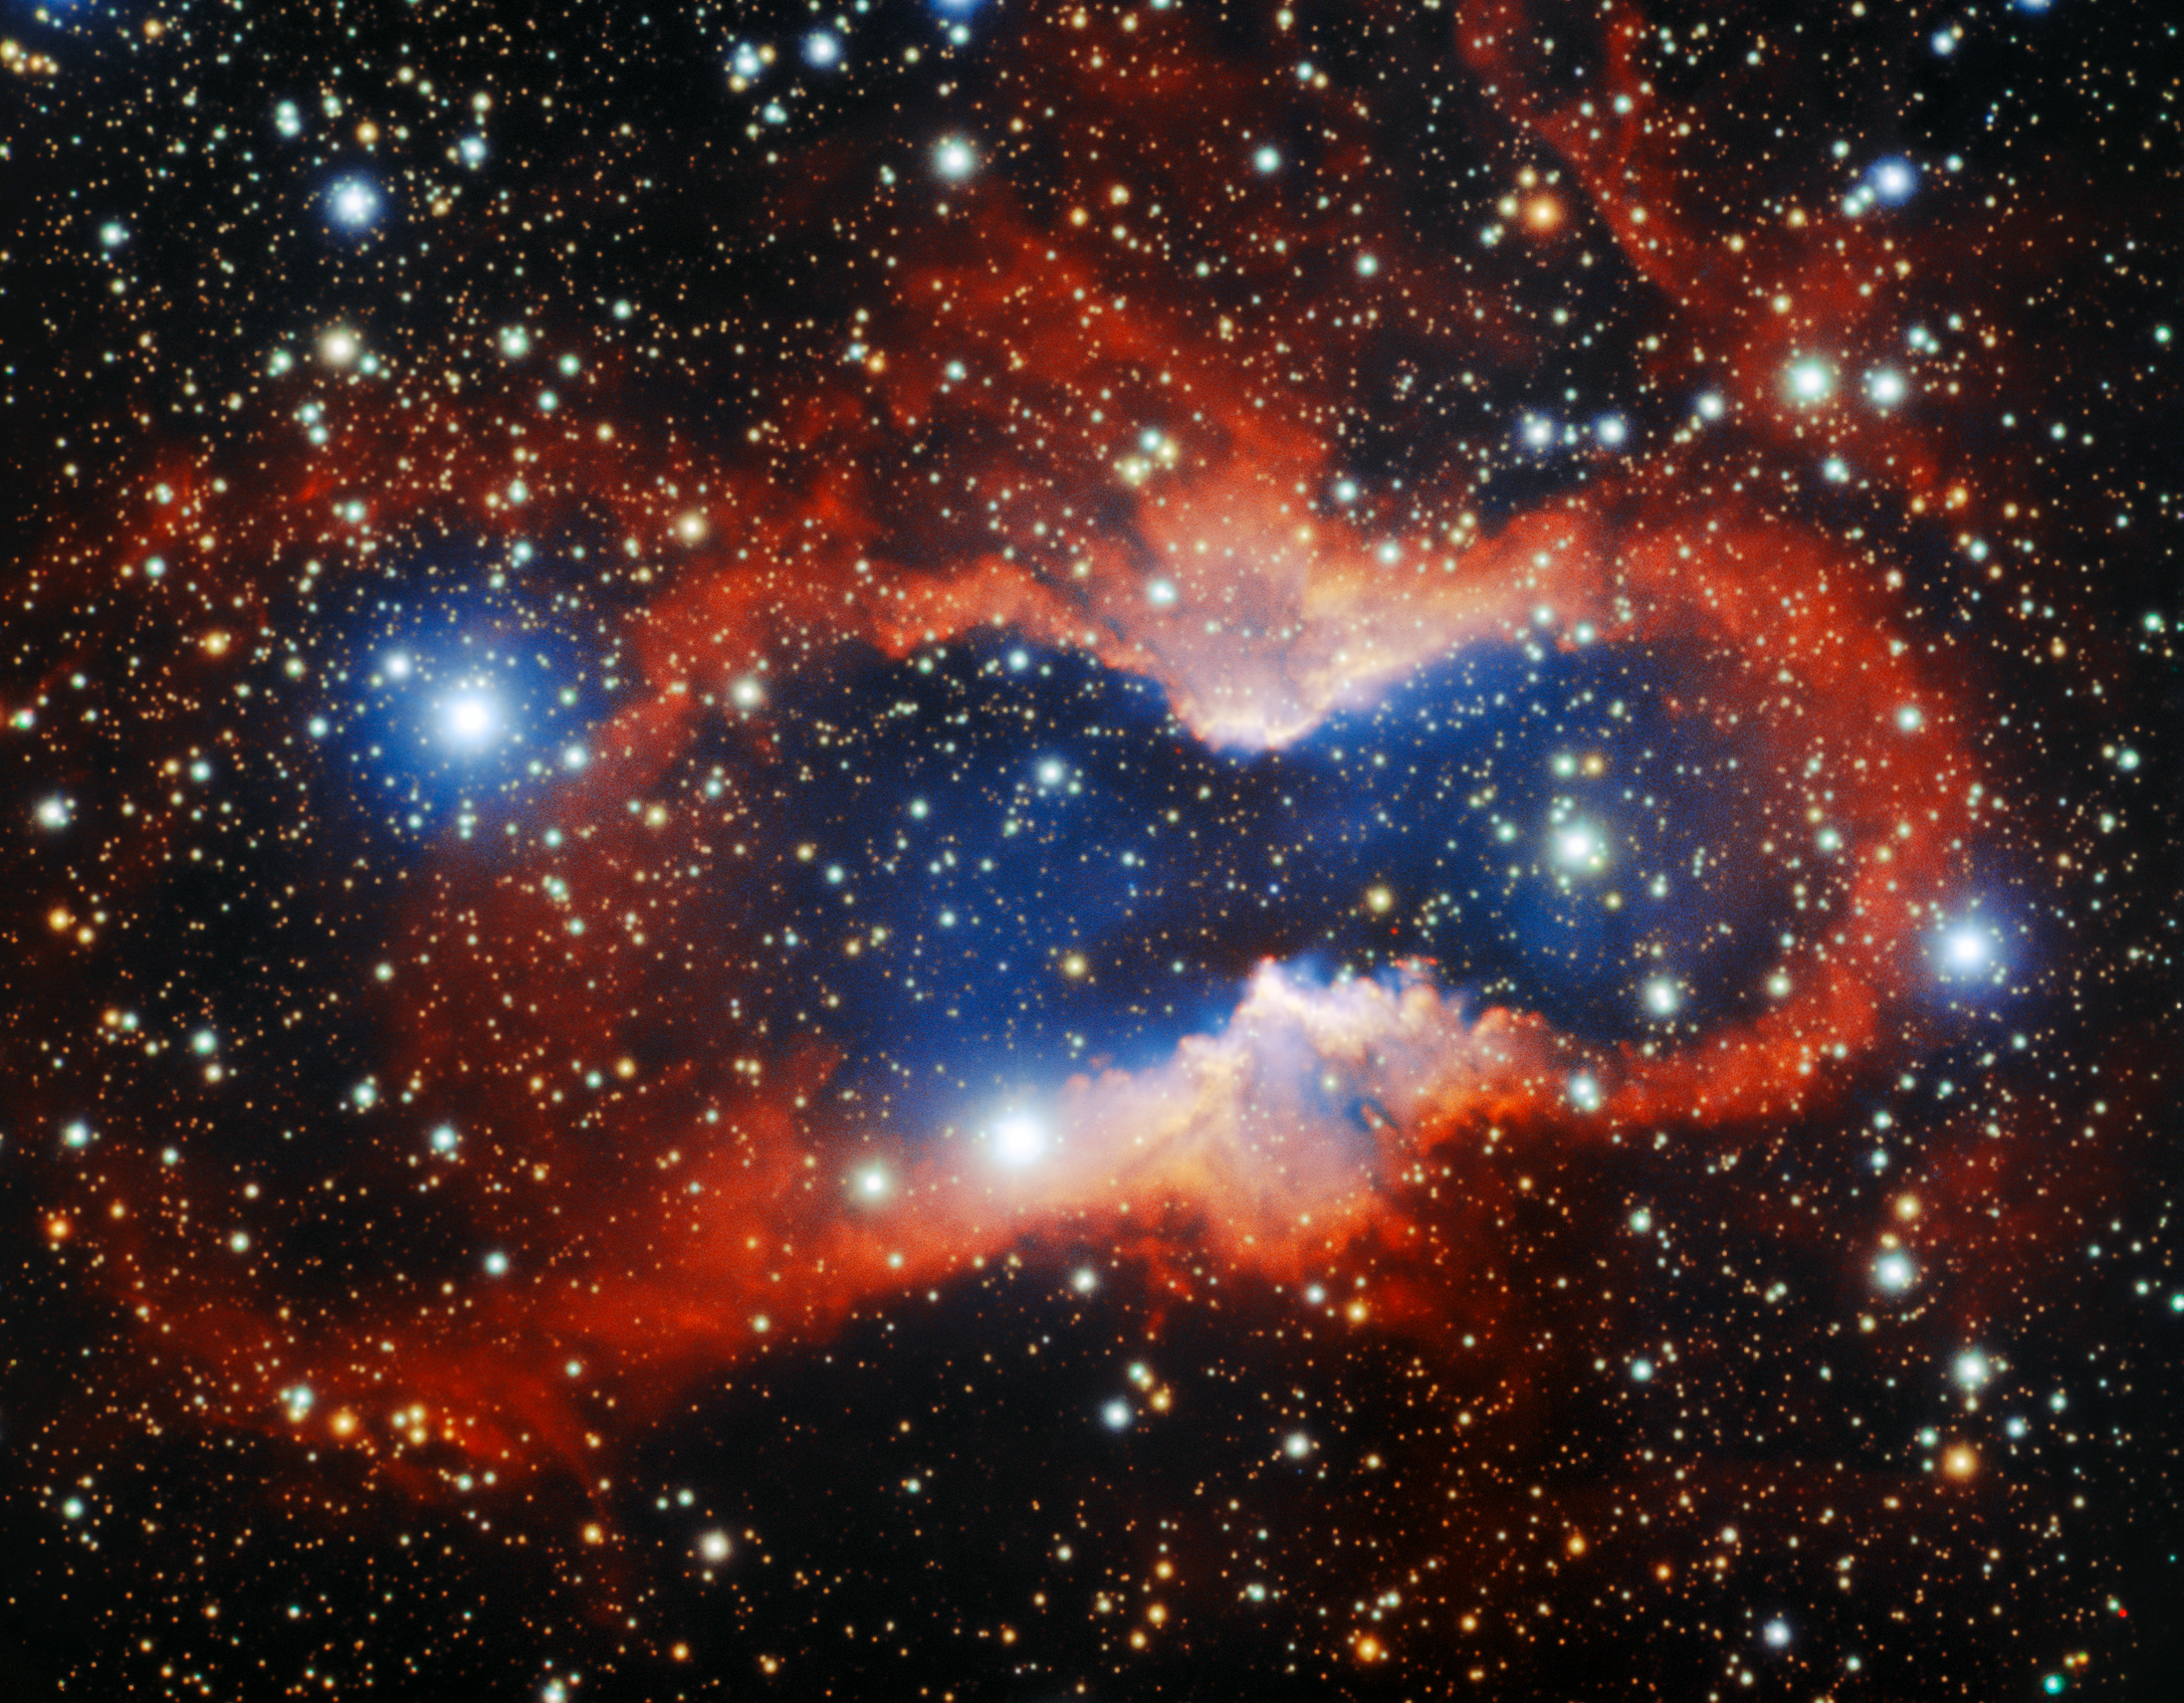

Gemini South Captures Planetary Nebula CVMP 1

The international Gemini Observatory composite color image of the planetary nebula CVMP 1 imaged by the Gemini Multi-Object Spectrograph on the Gemini South telescope on Cerro Pachón in Chile.

Credit: International Gemini Observatory/NOIRLab/NSF/AURA